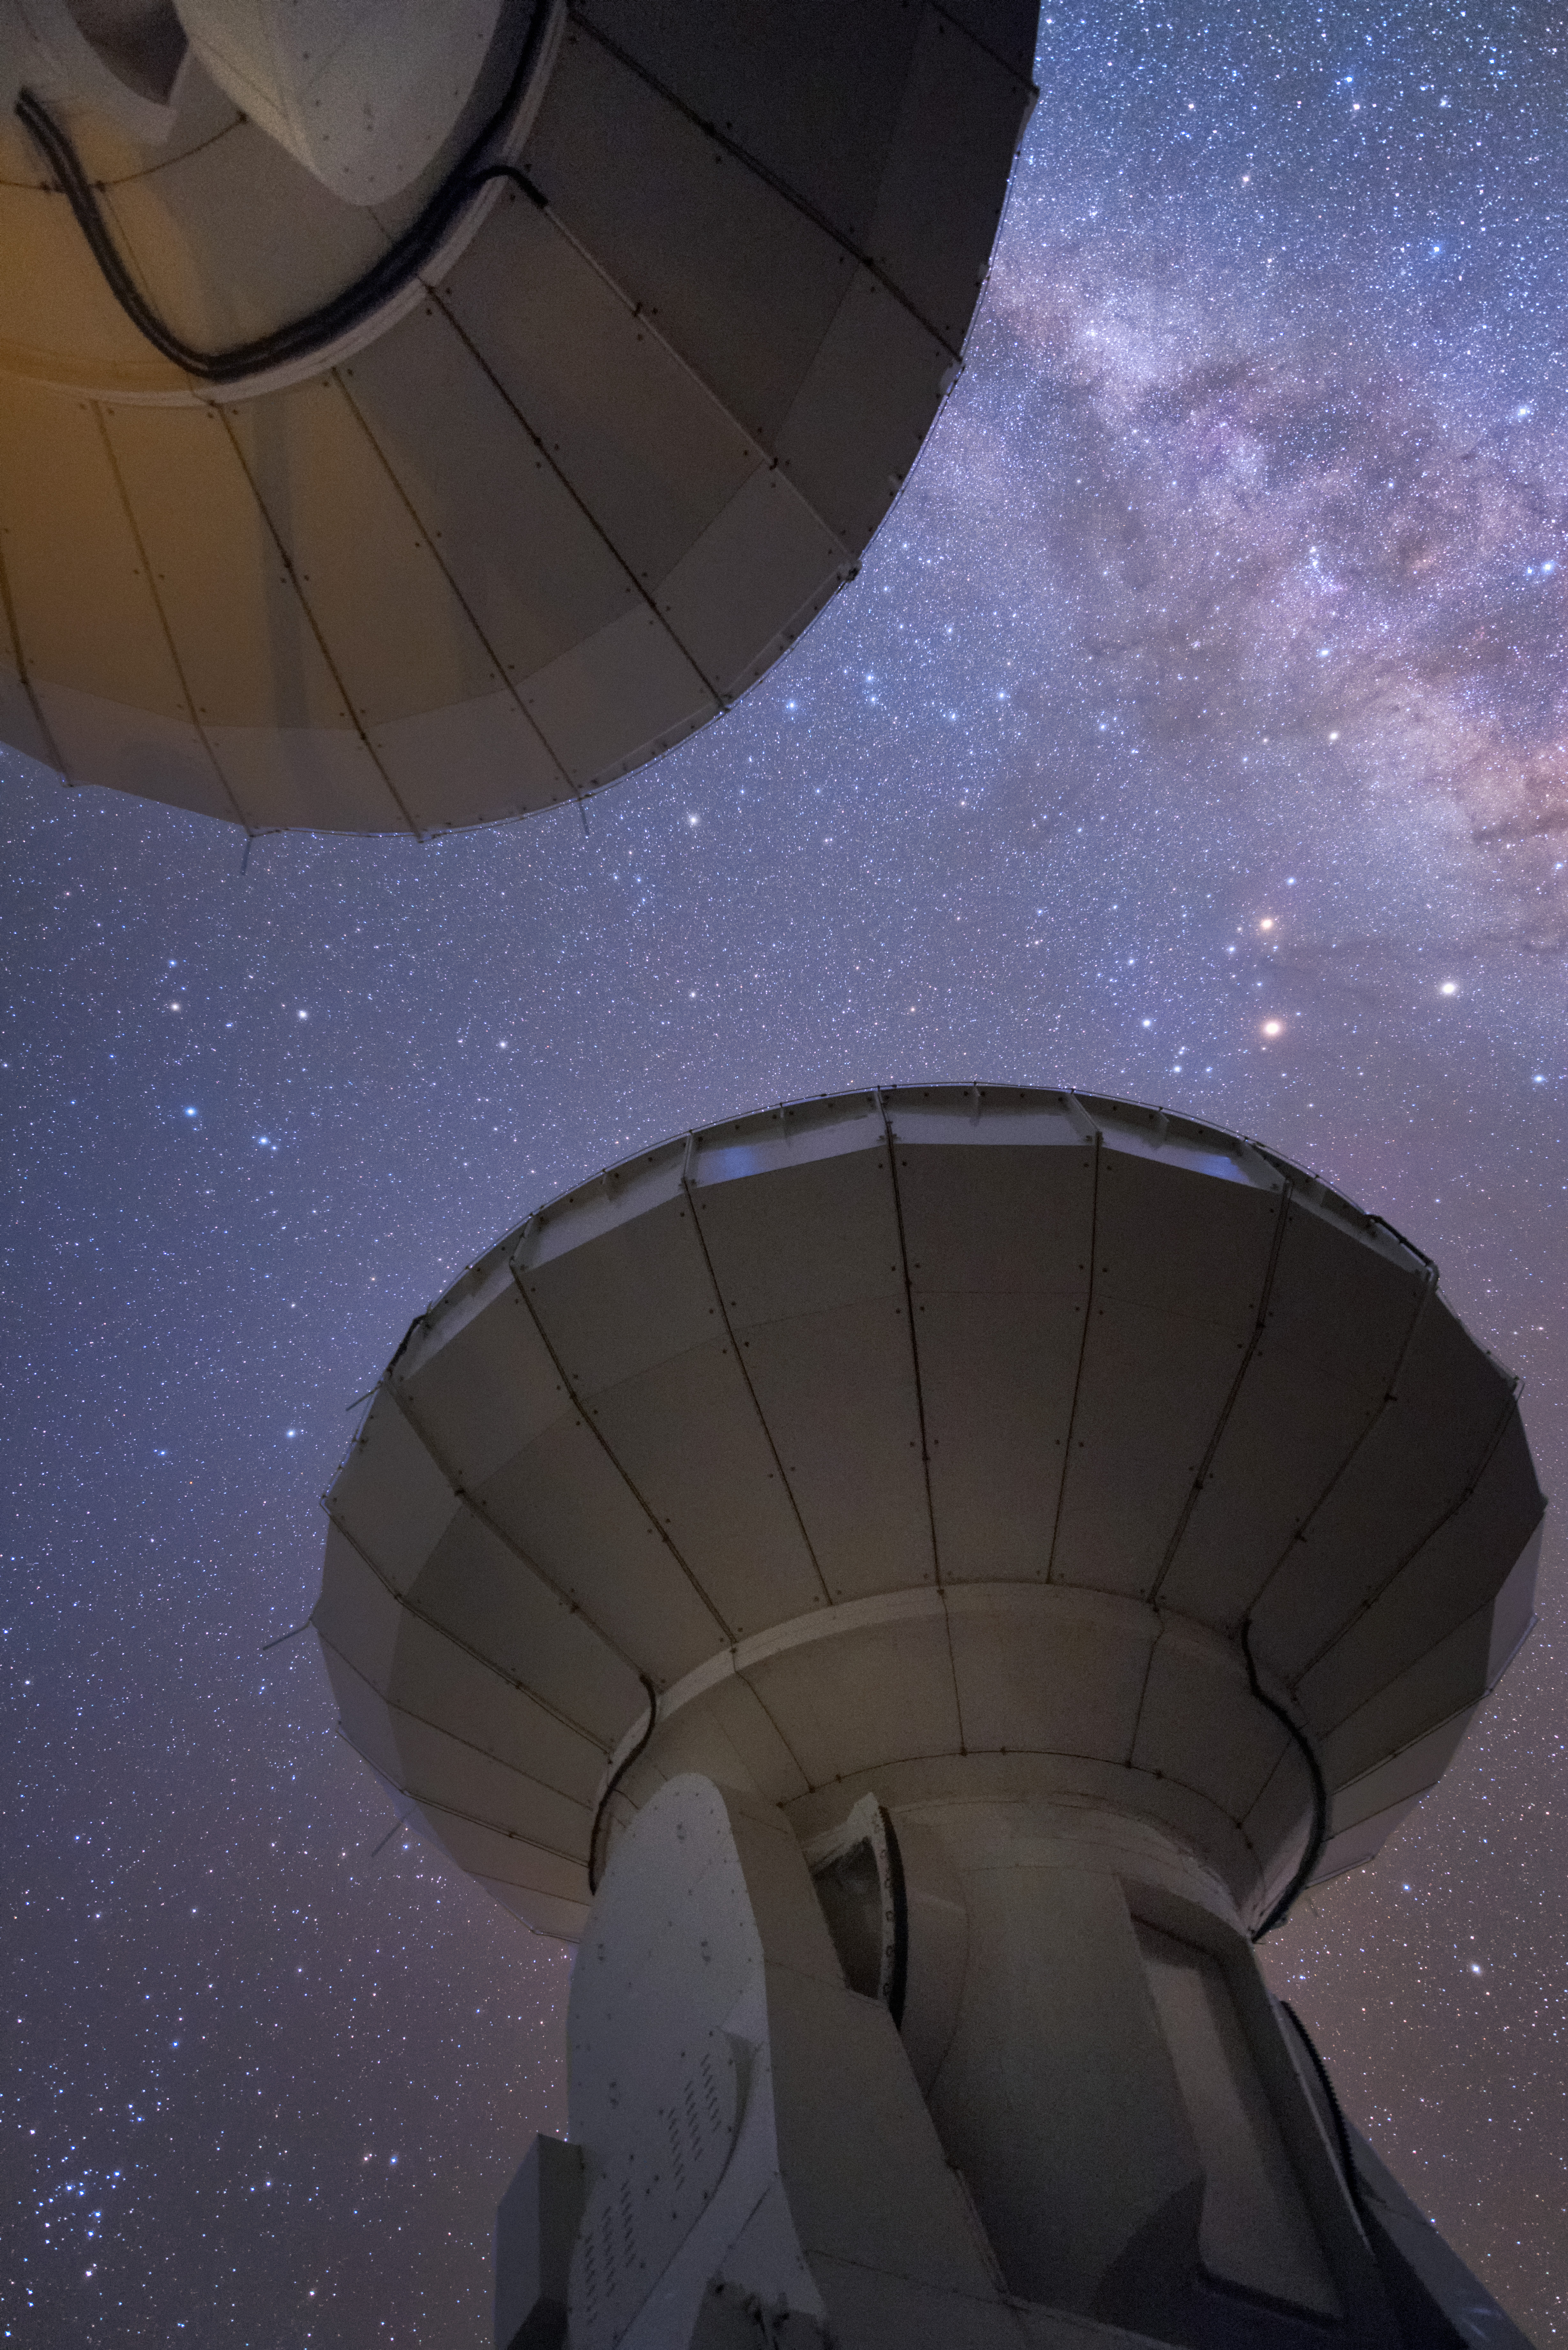

A pair of antennas

In total, 66 separate antennas combine to form ALMA — a pair are shown here, from beneath their dishes. The telescope scours the Universe in the radio range, studying the stunning, varied phenomena it has to offer.

Credit: Y. Beletsky (ESO)